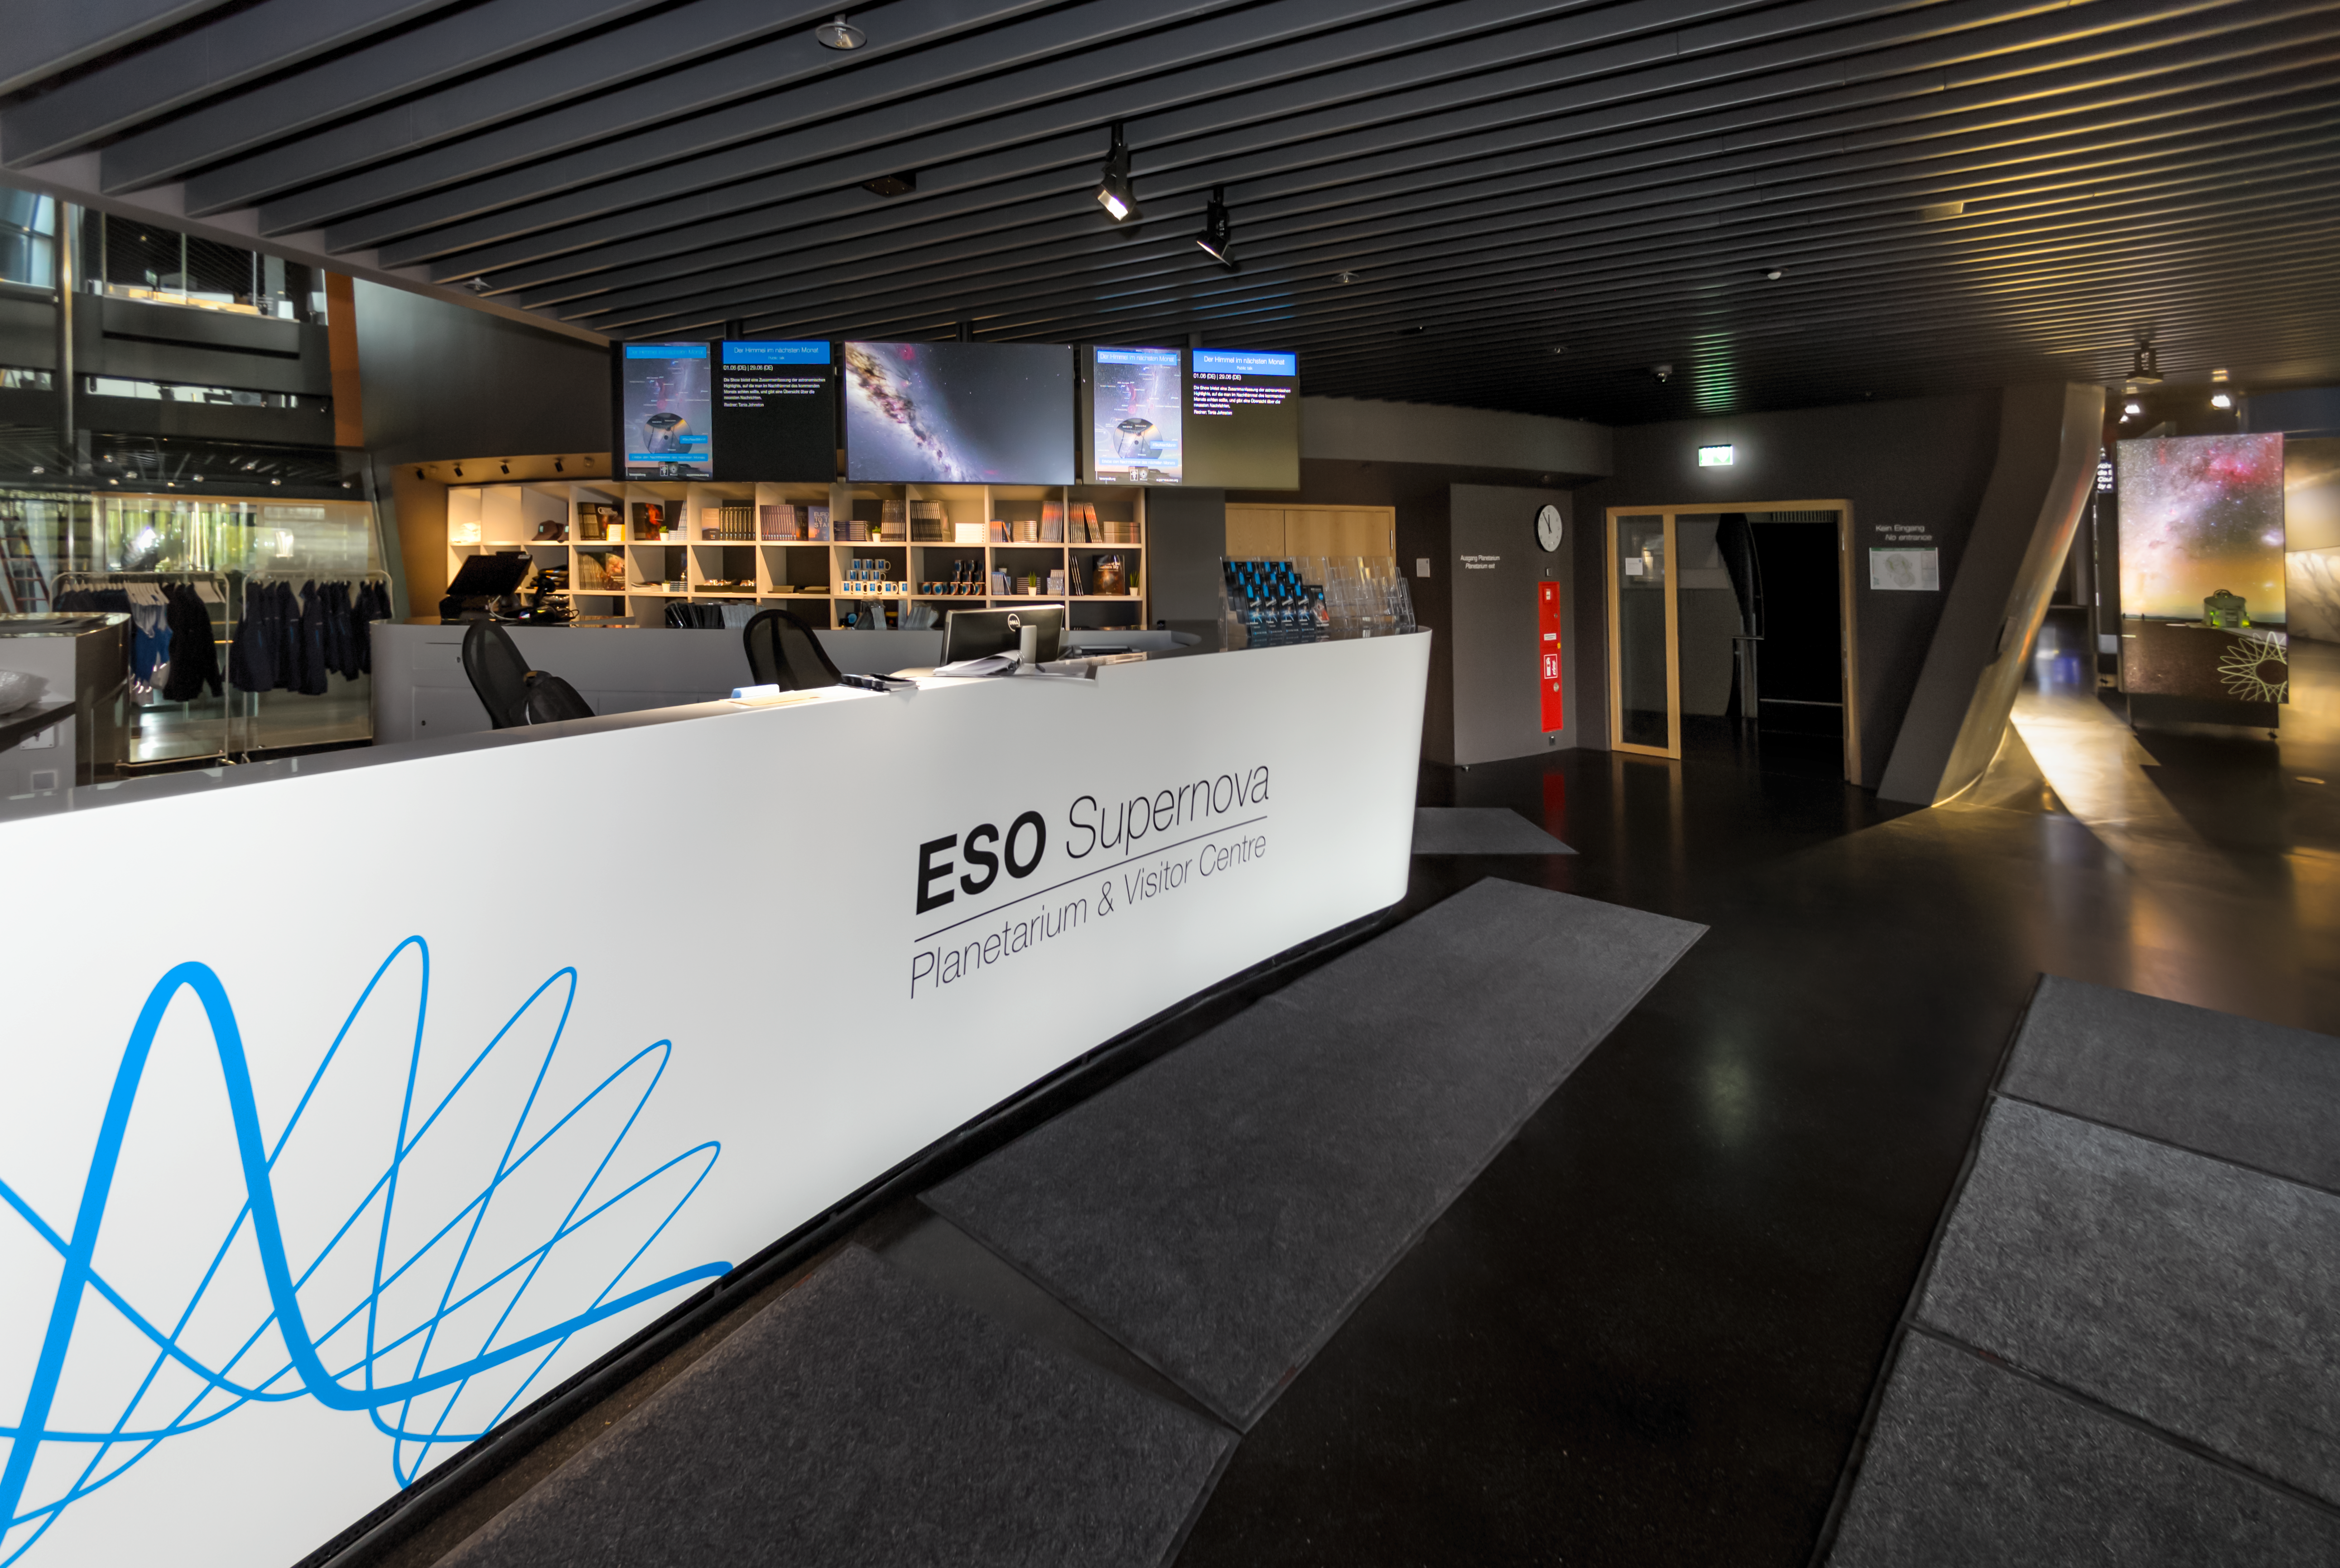

Reception at the ESO Supernova

The reception desk of the ESO Supernova Planetarium & Visitor Centre, where visitors will begin their exploration of ESO Supernova's outstanding, modern and interactive 2200 m2 astronomical exhibition.

Beginning at the reception of the ESO Supernova, shown here, visitors walk along a gently sloping 255-metre long path which winds around the building. Highlights of the exhibition include huge and beautiful wall prints of the cosmos, interactive station, real astronomical artefacts, and a mock-up of the Atacama Desert — the home of ESO’s telescopes.

Credit: ESO/P. Horálek